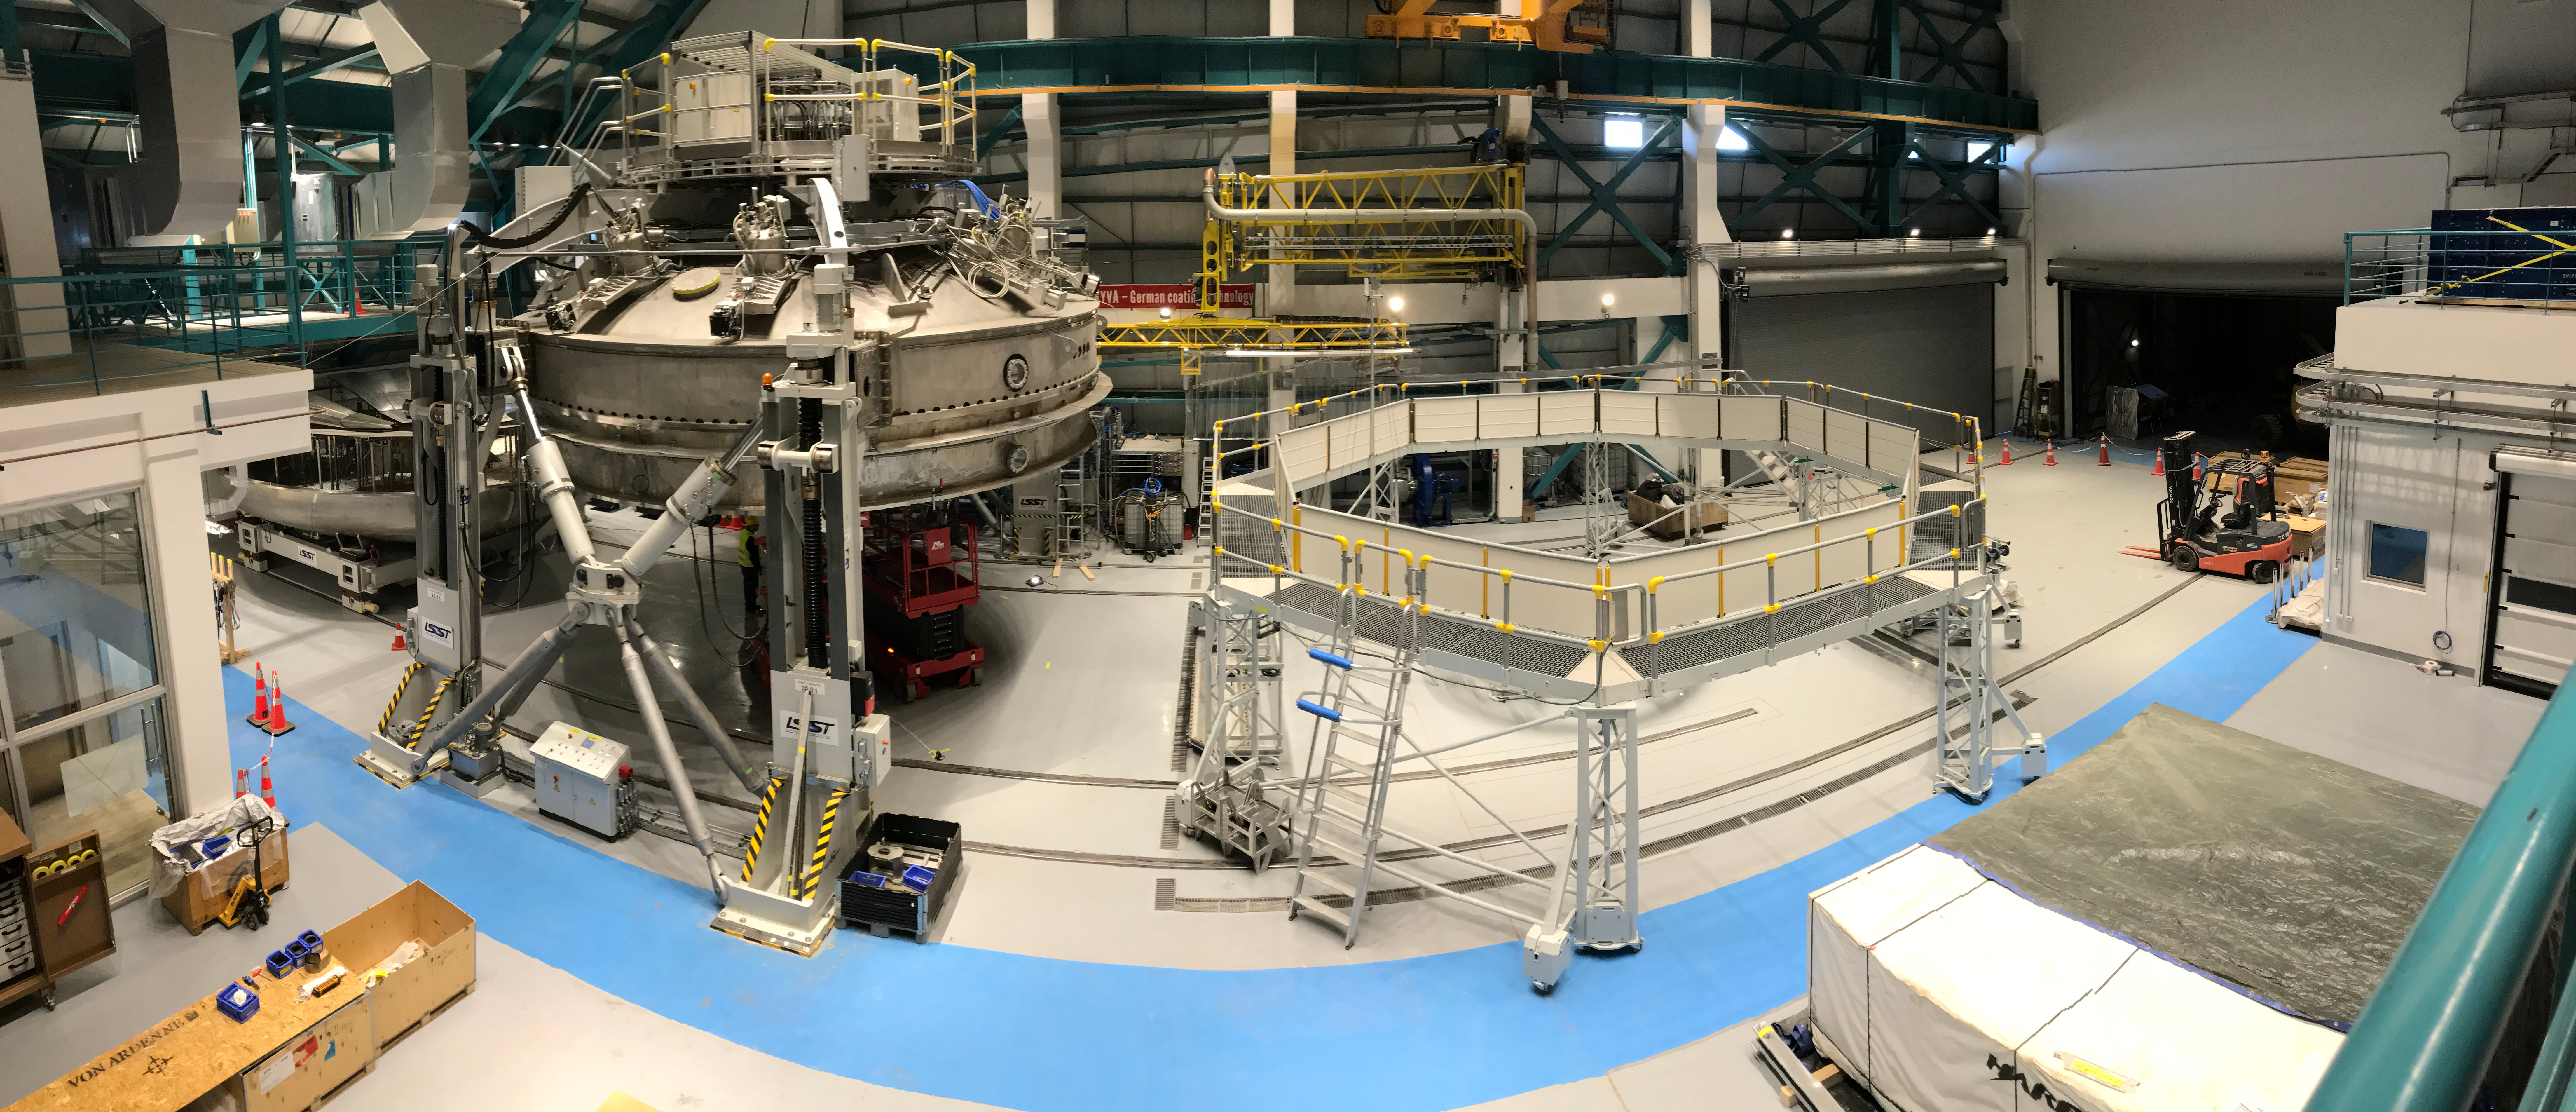

Coating Plant Assembly on Summit

A crew from Von Ardenne, the LSST Coating Chamber vendor, is currently onsite at the LSST summit facility building, performing work on the Coating Chamber, which arrived at the summit in November 2018. According to Tomislav Vucina, LSST Coatings Engineer, "The LSST Coating Chamber will be the largest, most modern, and most powerful mirror coating mechanism used by any telescope in the world." The Coating Chamber, which was constructed in Germany, is now beginning a six-month program of “assembly, integration, and commissioning,” which refers to installation of all components of the Coating Plant, and the testing necessary to ensure that everything works the way it’s supposed to. After final acceptance, and after both LSST mirrors arrive, the Coating Plant will be used to coat the Primary/Tertiary Mirror (M1M3) with aluminum, and the Secondary Mirror (M2) with silver.

Credit: Rubin Observatory/NSF/AURA